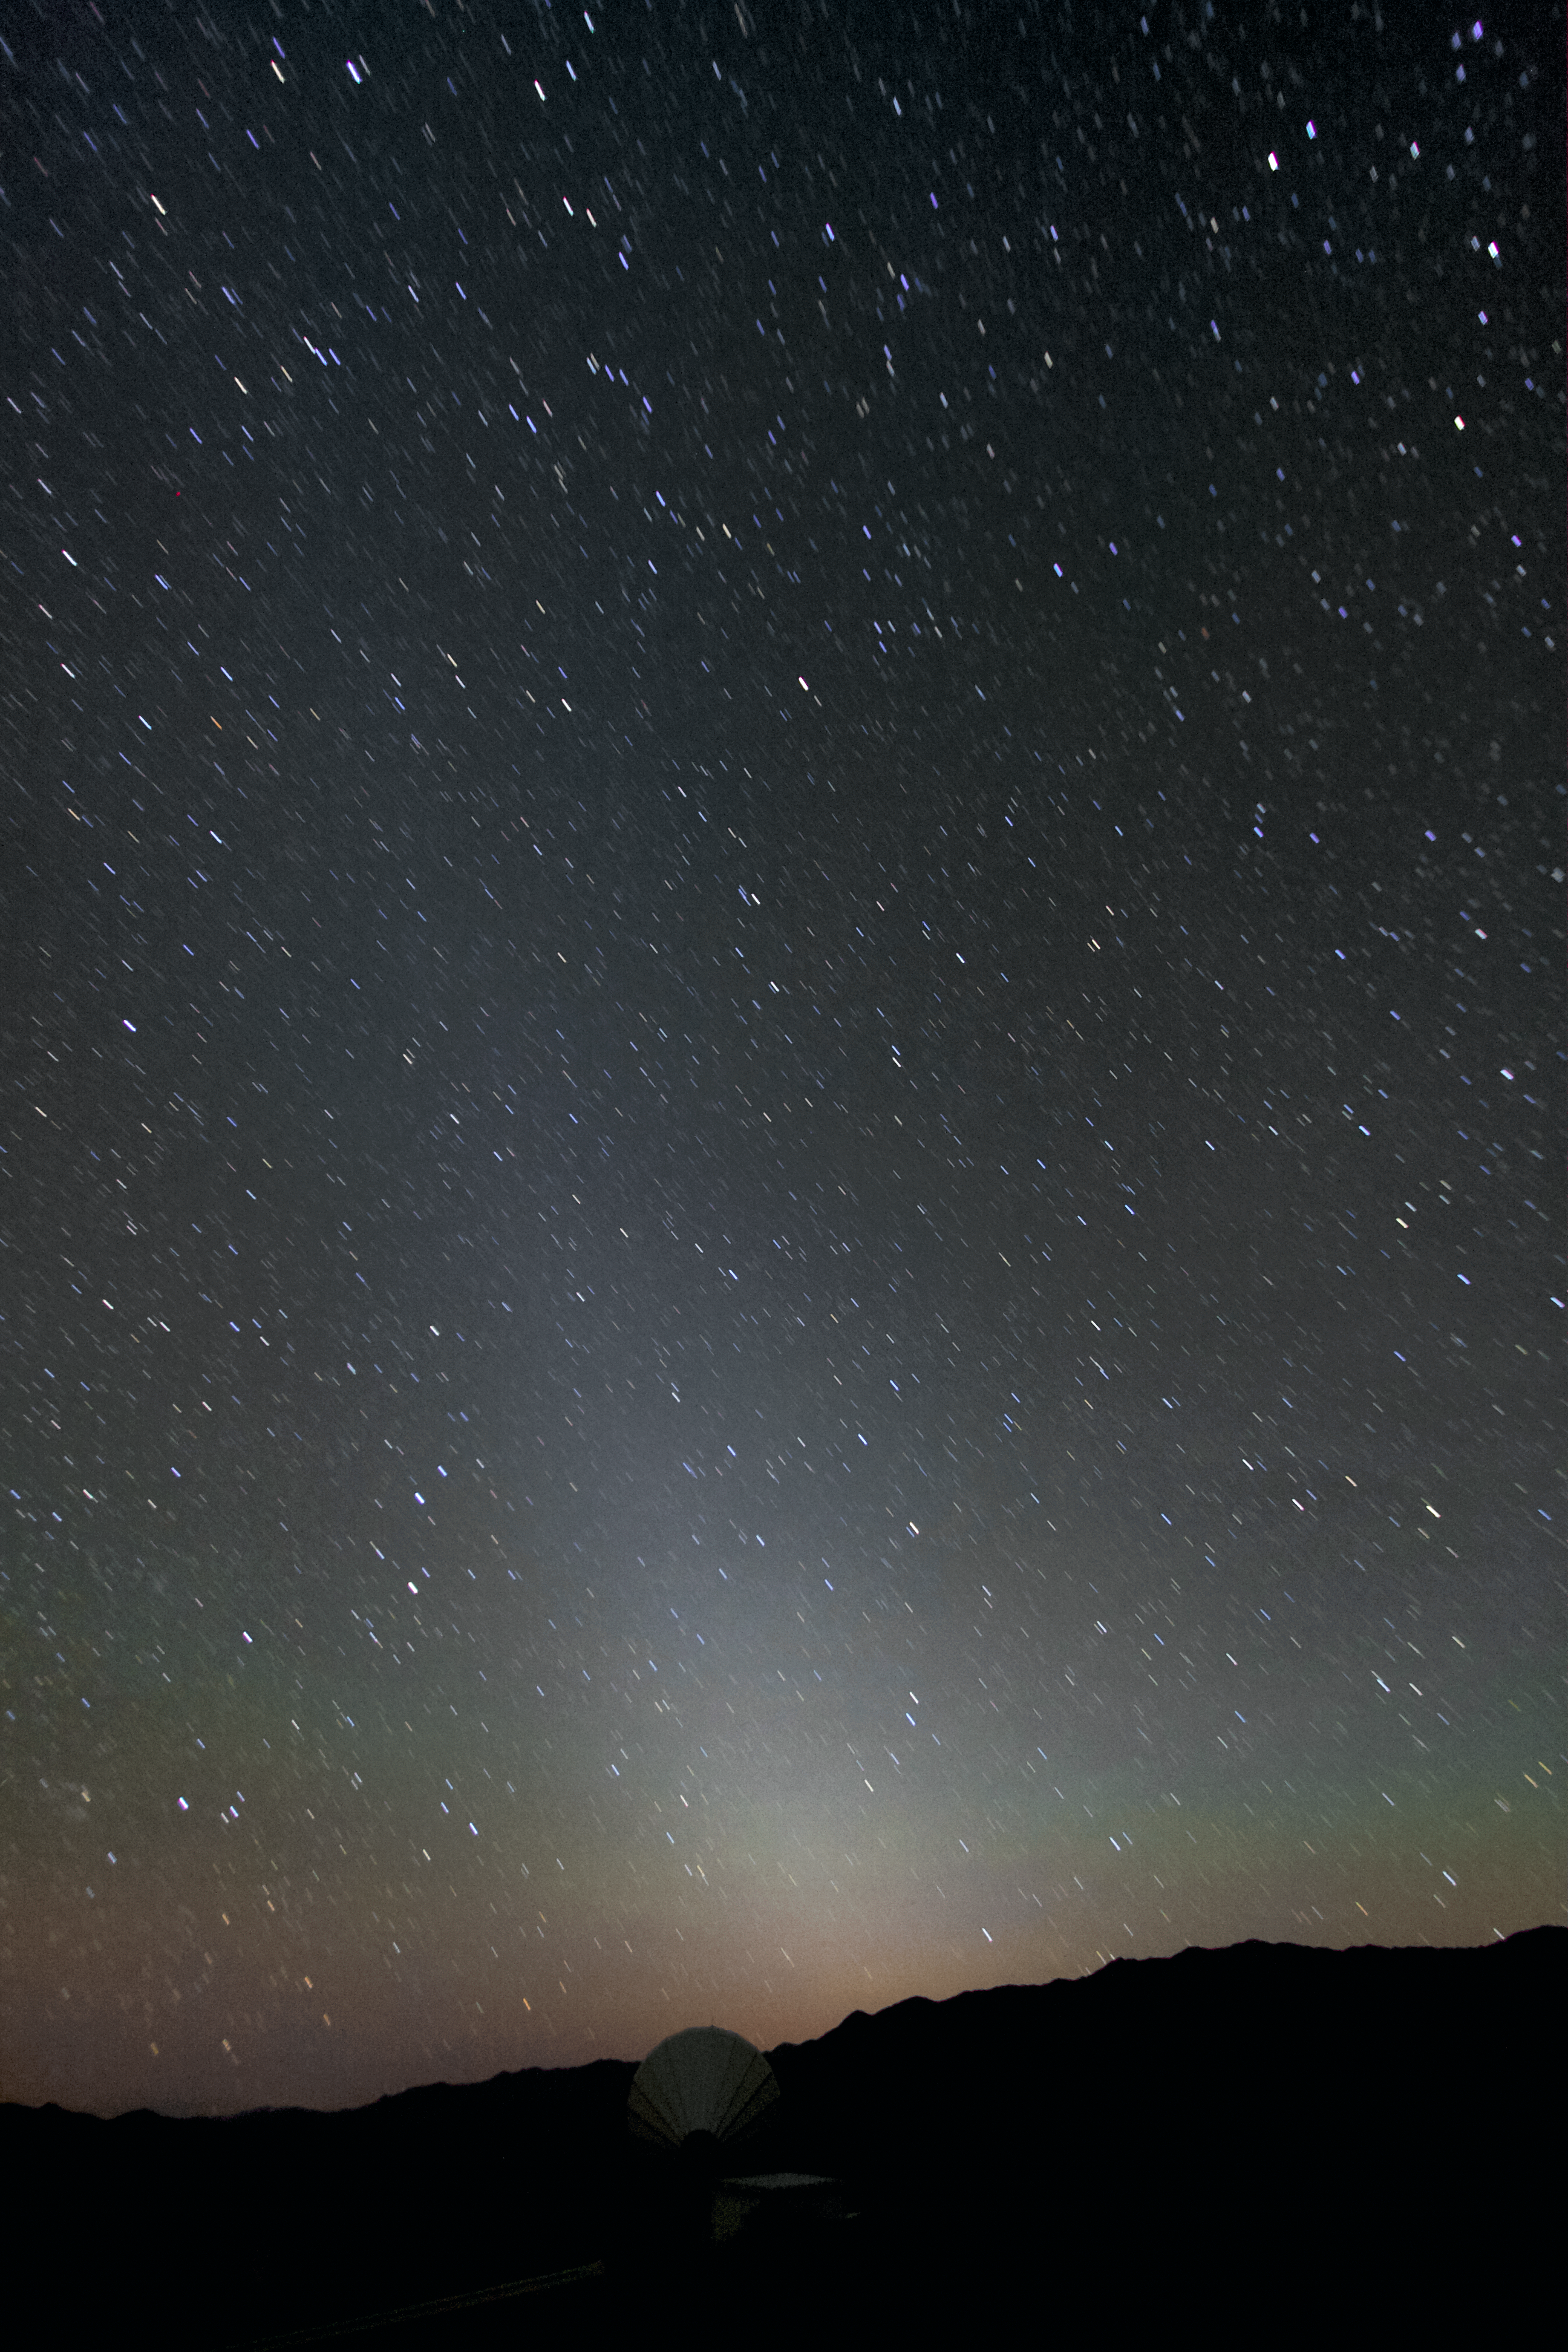

An alien light

The alien light visible in this image is a zodiacal light. This roughly triangular diffuse white glow is caused by sunlight scattered by space dust on the zodiacal cloud. The light is so faint that light pollution or moonlight makes it invisible. Because of the immense light pollution in central Europe and close to urban areas all around the world, it is hardly ever seen in these areas.

Credit: A. Fitzsimmons/ESO